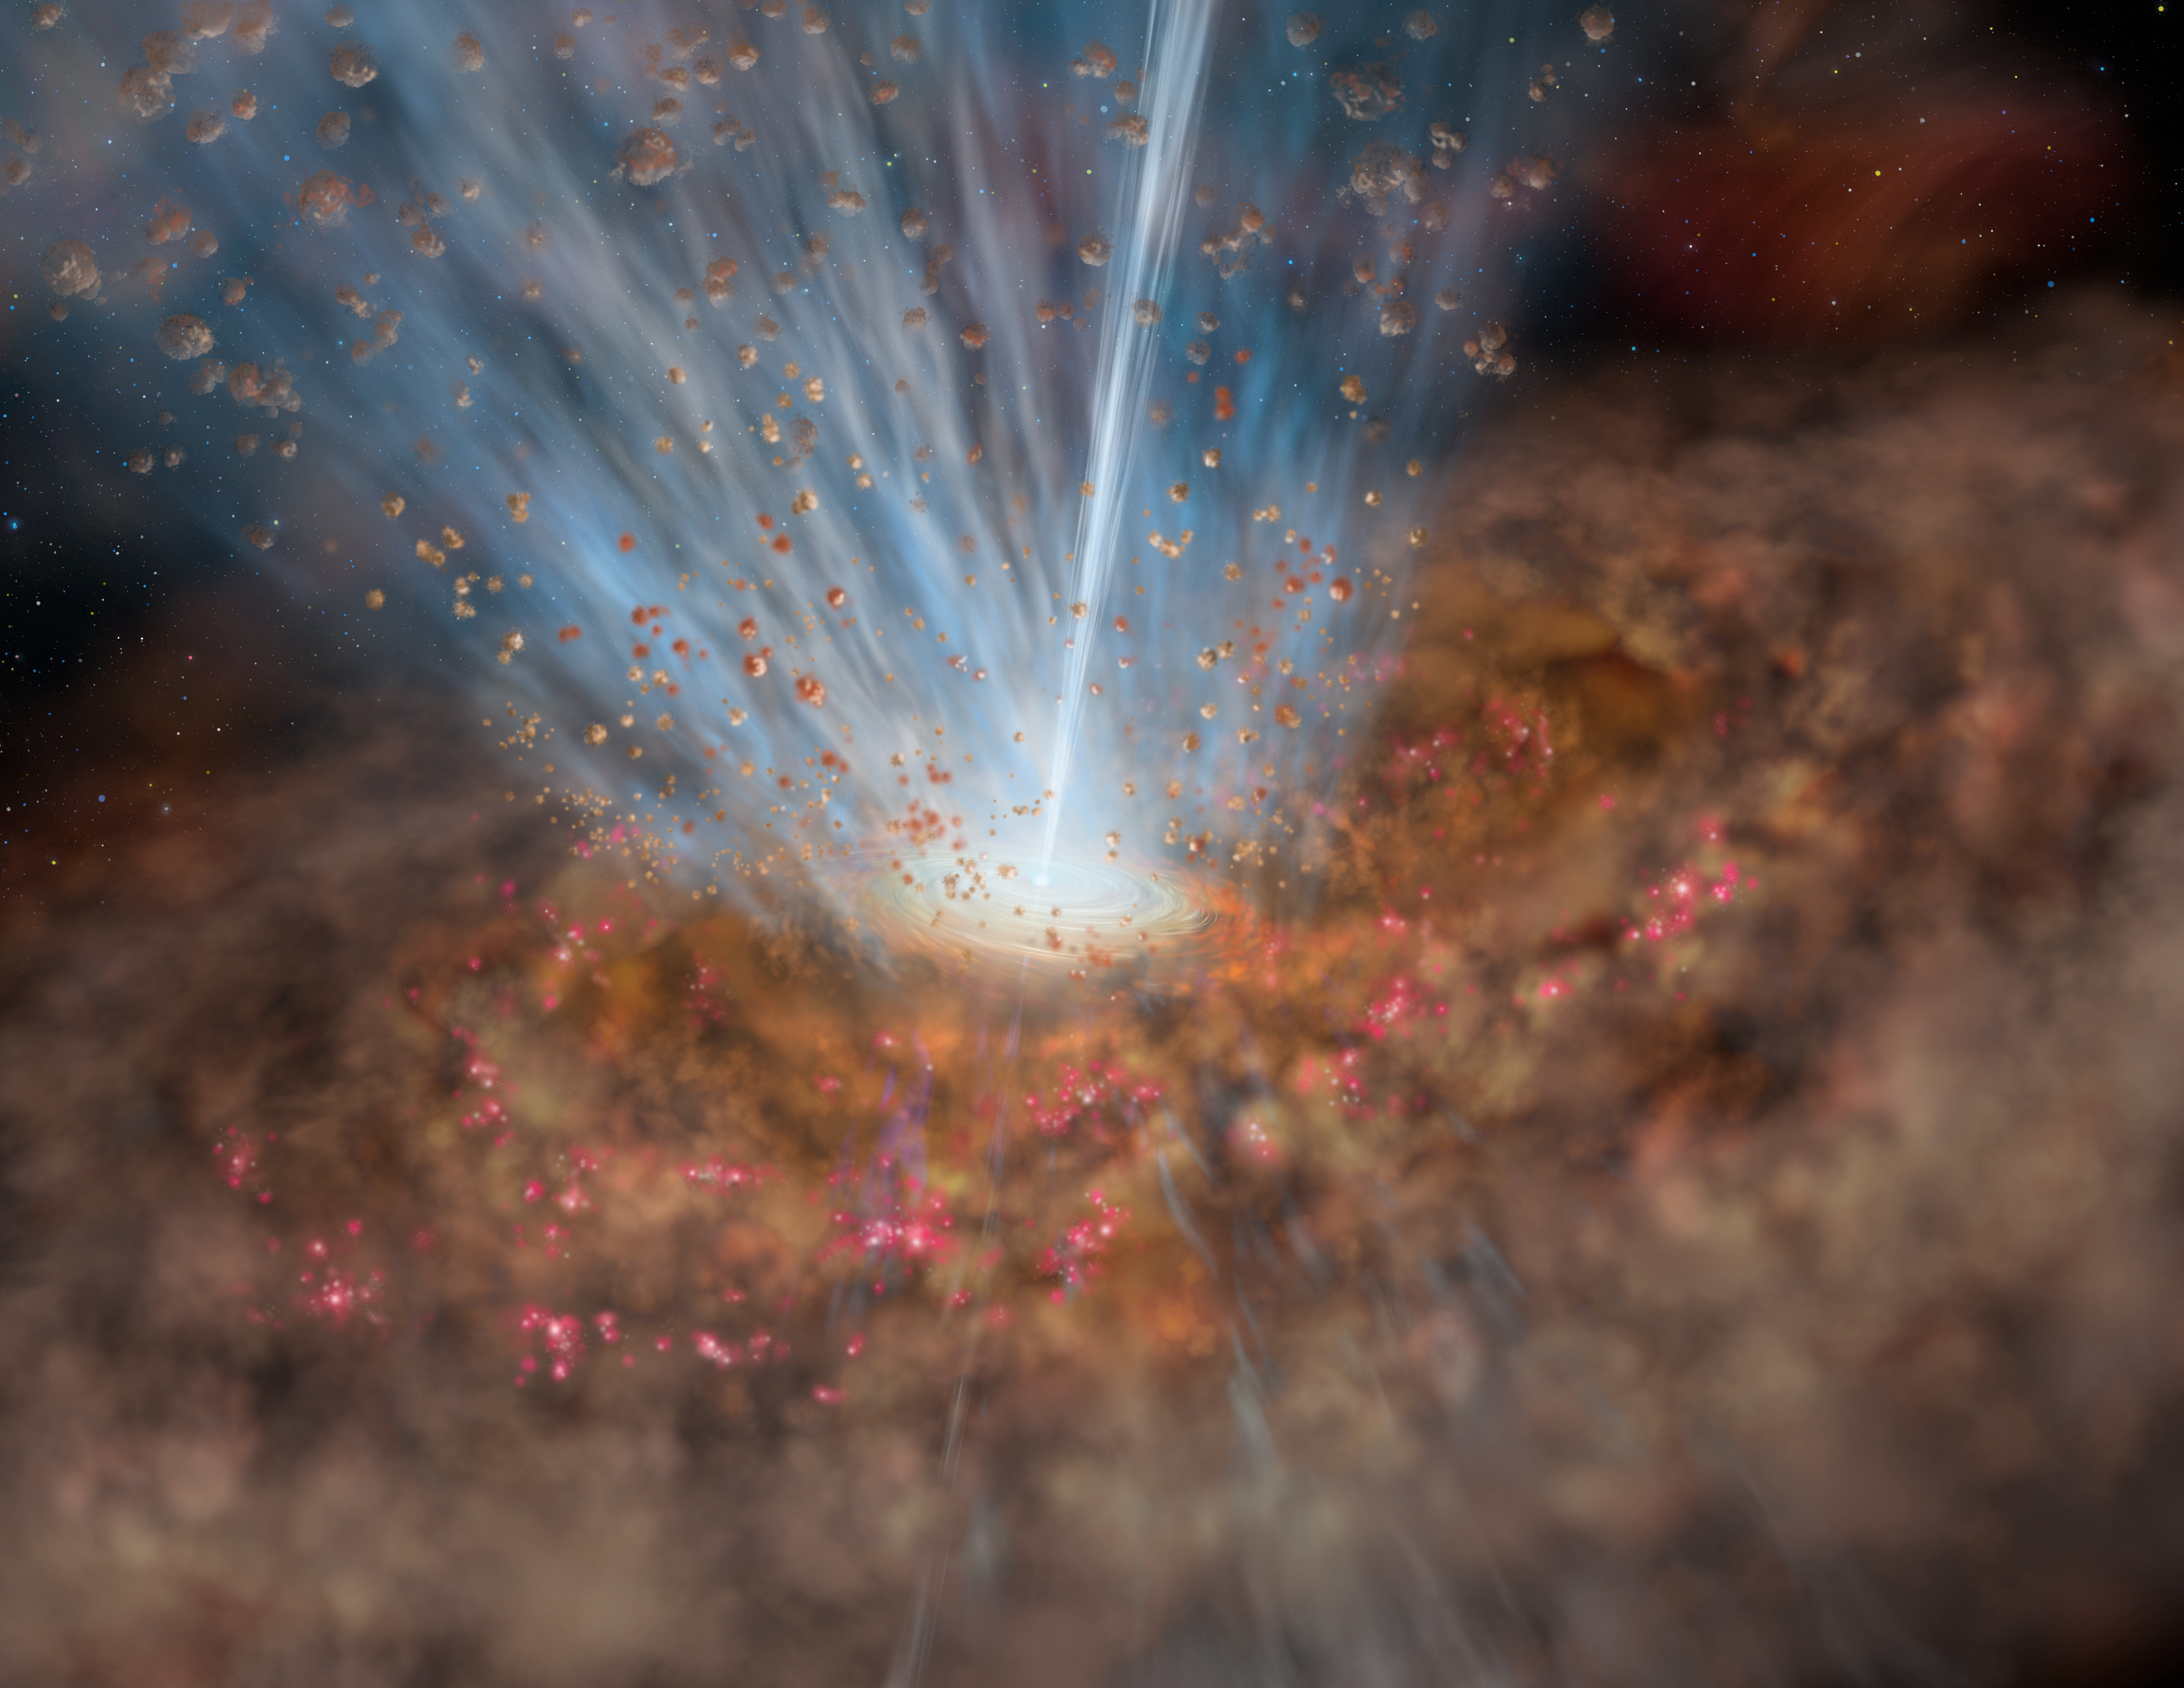

Mrk 231 Black Hole

Artist’s conceptualization of the environment around the supermassive black hole at the center of Mrk 231. The broad outflow seen in the Gemini data is shown as the fan-shaped wedge at the top of the accretion disk around the black hole. This side-view is not what is seen from the Earth where we see it ‘looking down the throat’ of the outflow. A similar outflow is probably present under the disk as well and is hinted at in this illustration. The total amount of material entrained in the broad flow is at least 400 times the mass of the Sun per year. Note that a more localized, narrower jet is shown, this jet was known prior to the Gemini discovery of the broader outflow featured here

Credit: International Gemini Observatory/AURA/Lynette Cook